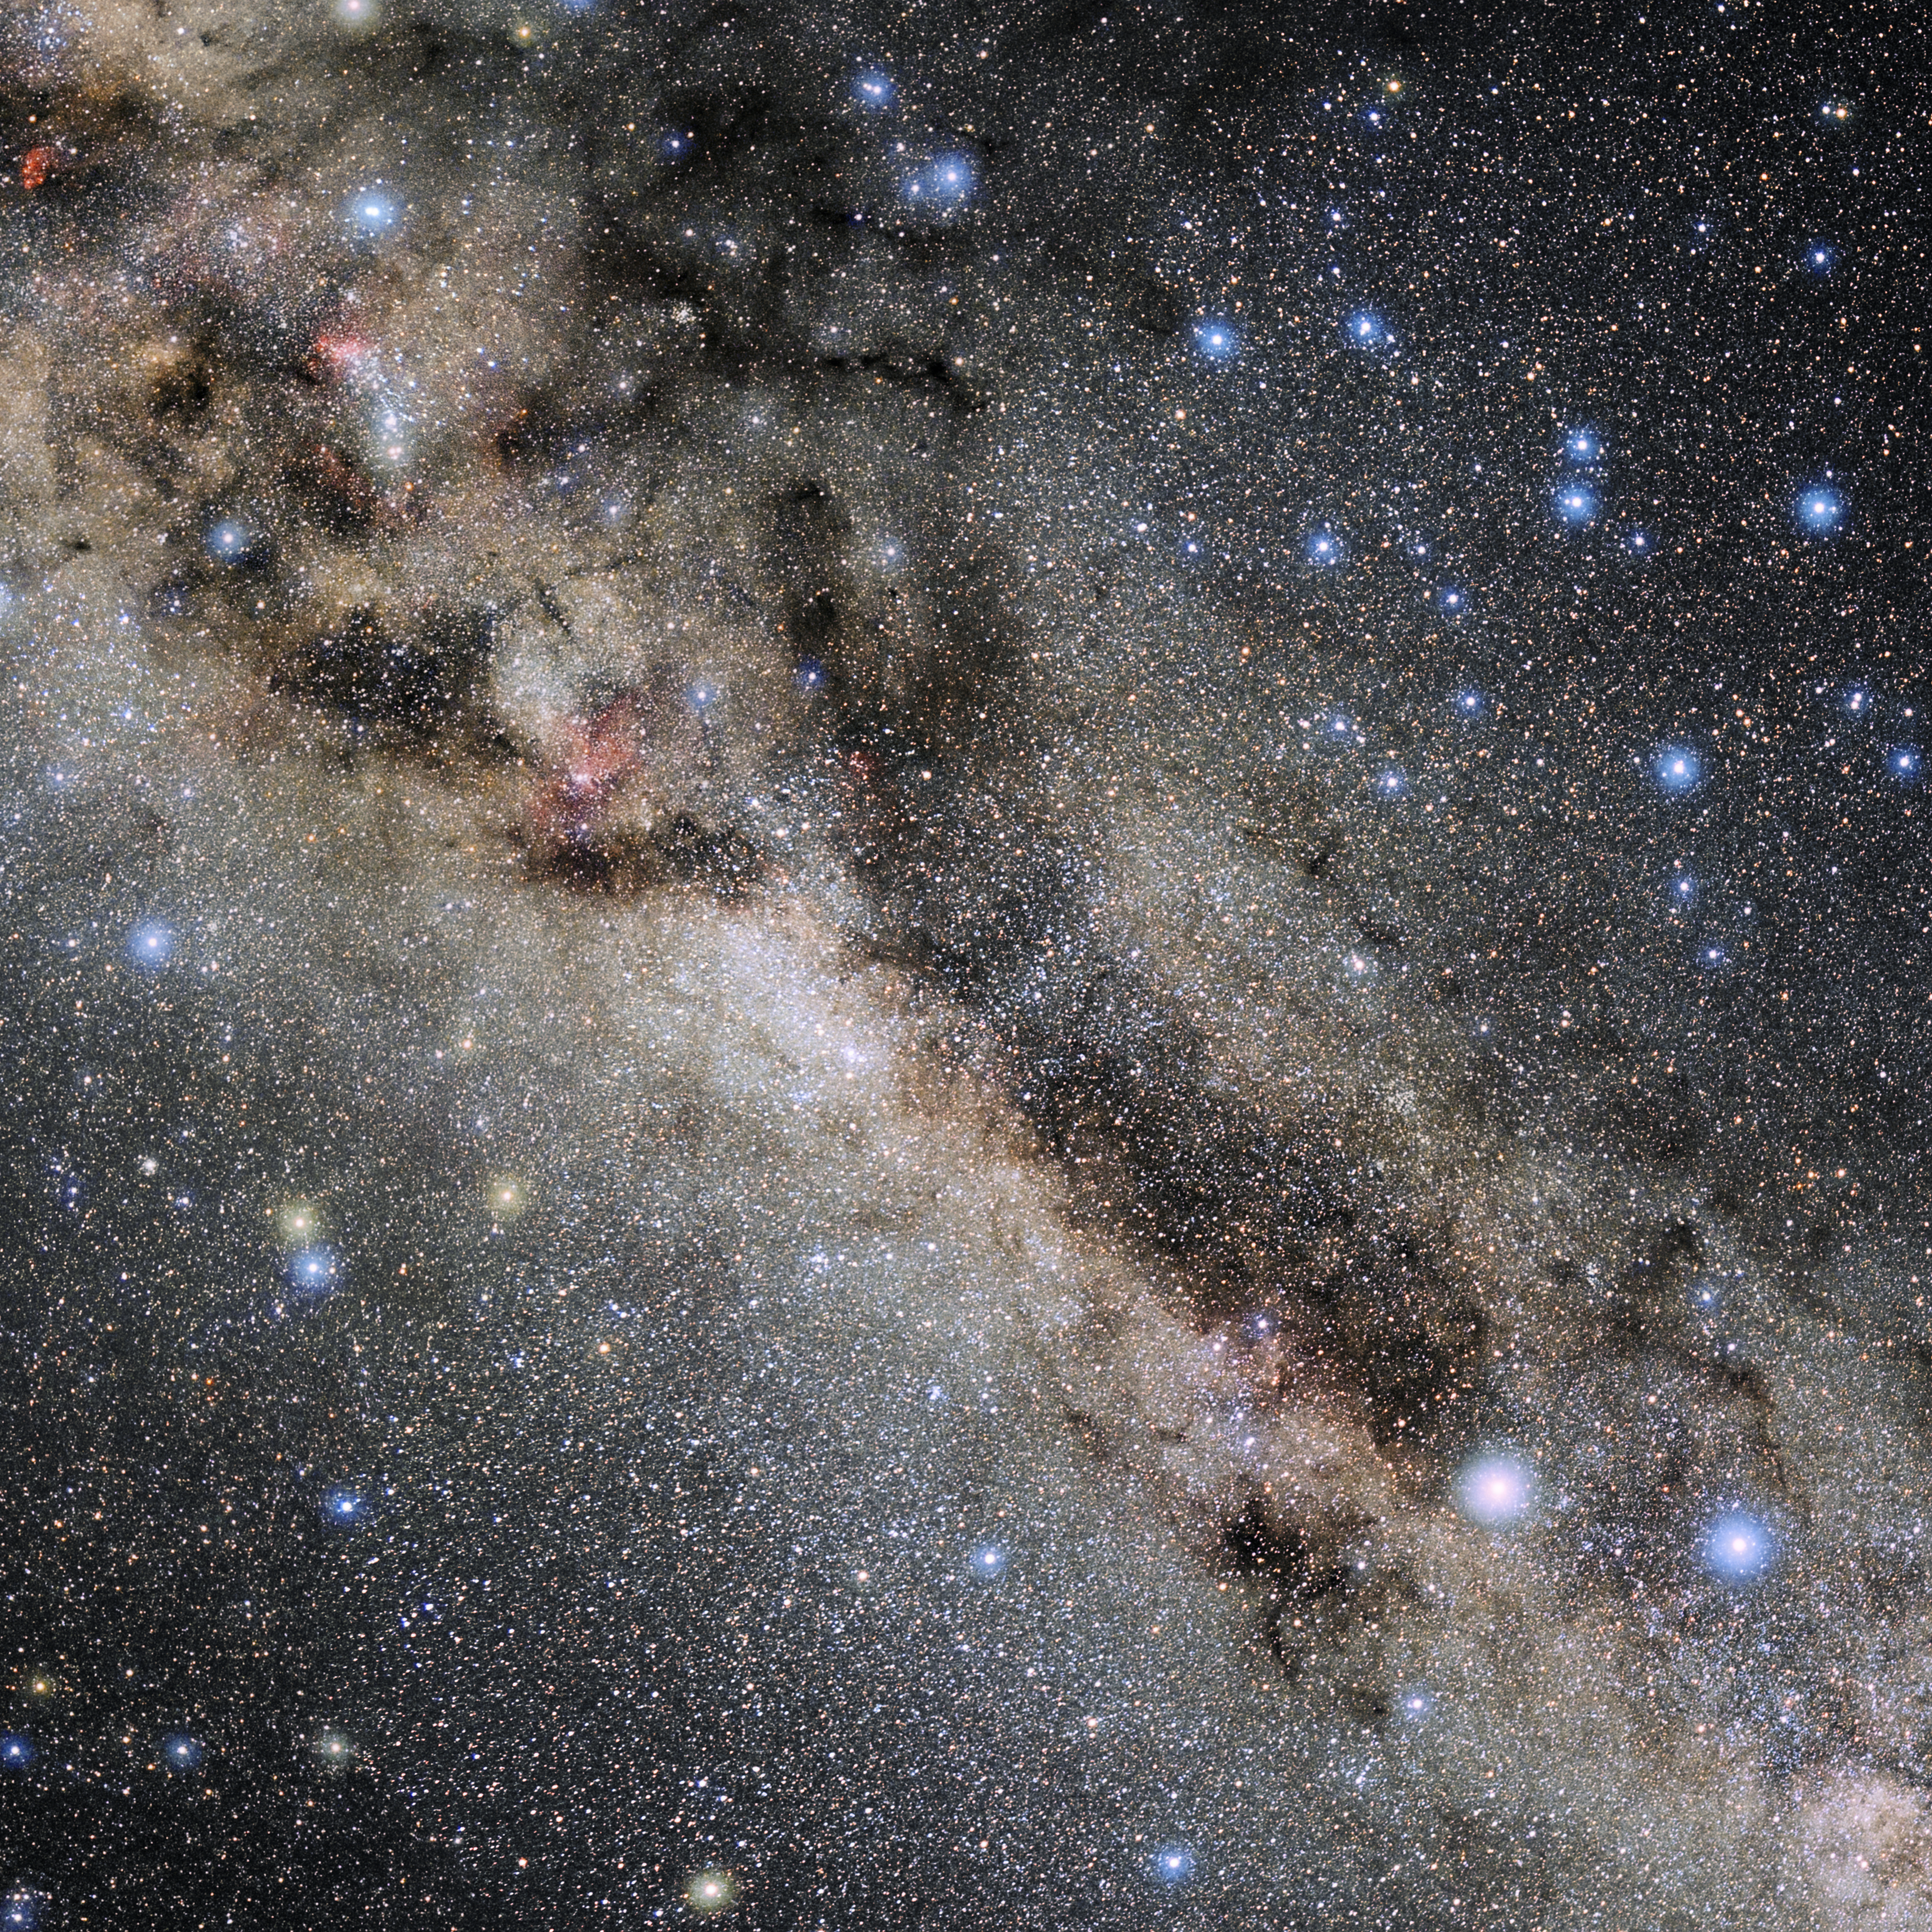

Norma

Photo of the constellation Norma produced by NOIRLab in collaboration with Eckhard Slawik, a German astrophotographer. Here is the annotated version.

Credit: E. Slawik/NOIRLab/NSF/AURA/M. Zamani